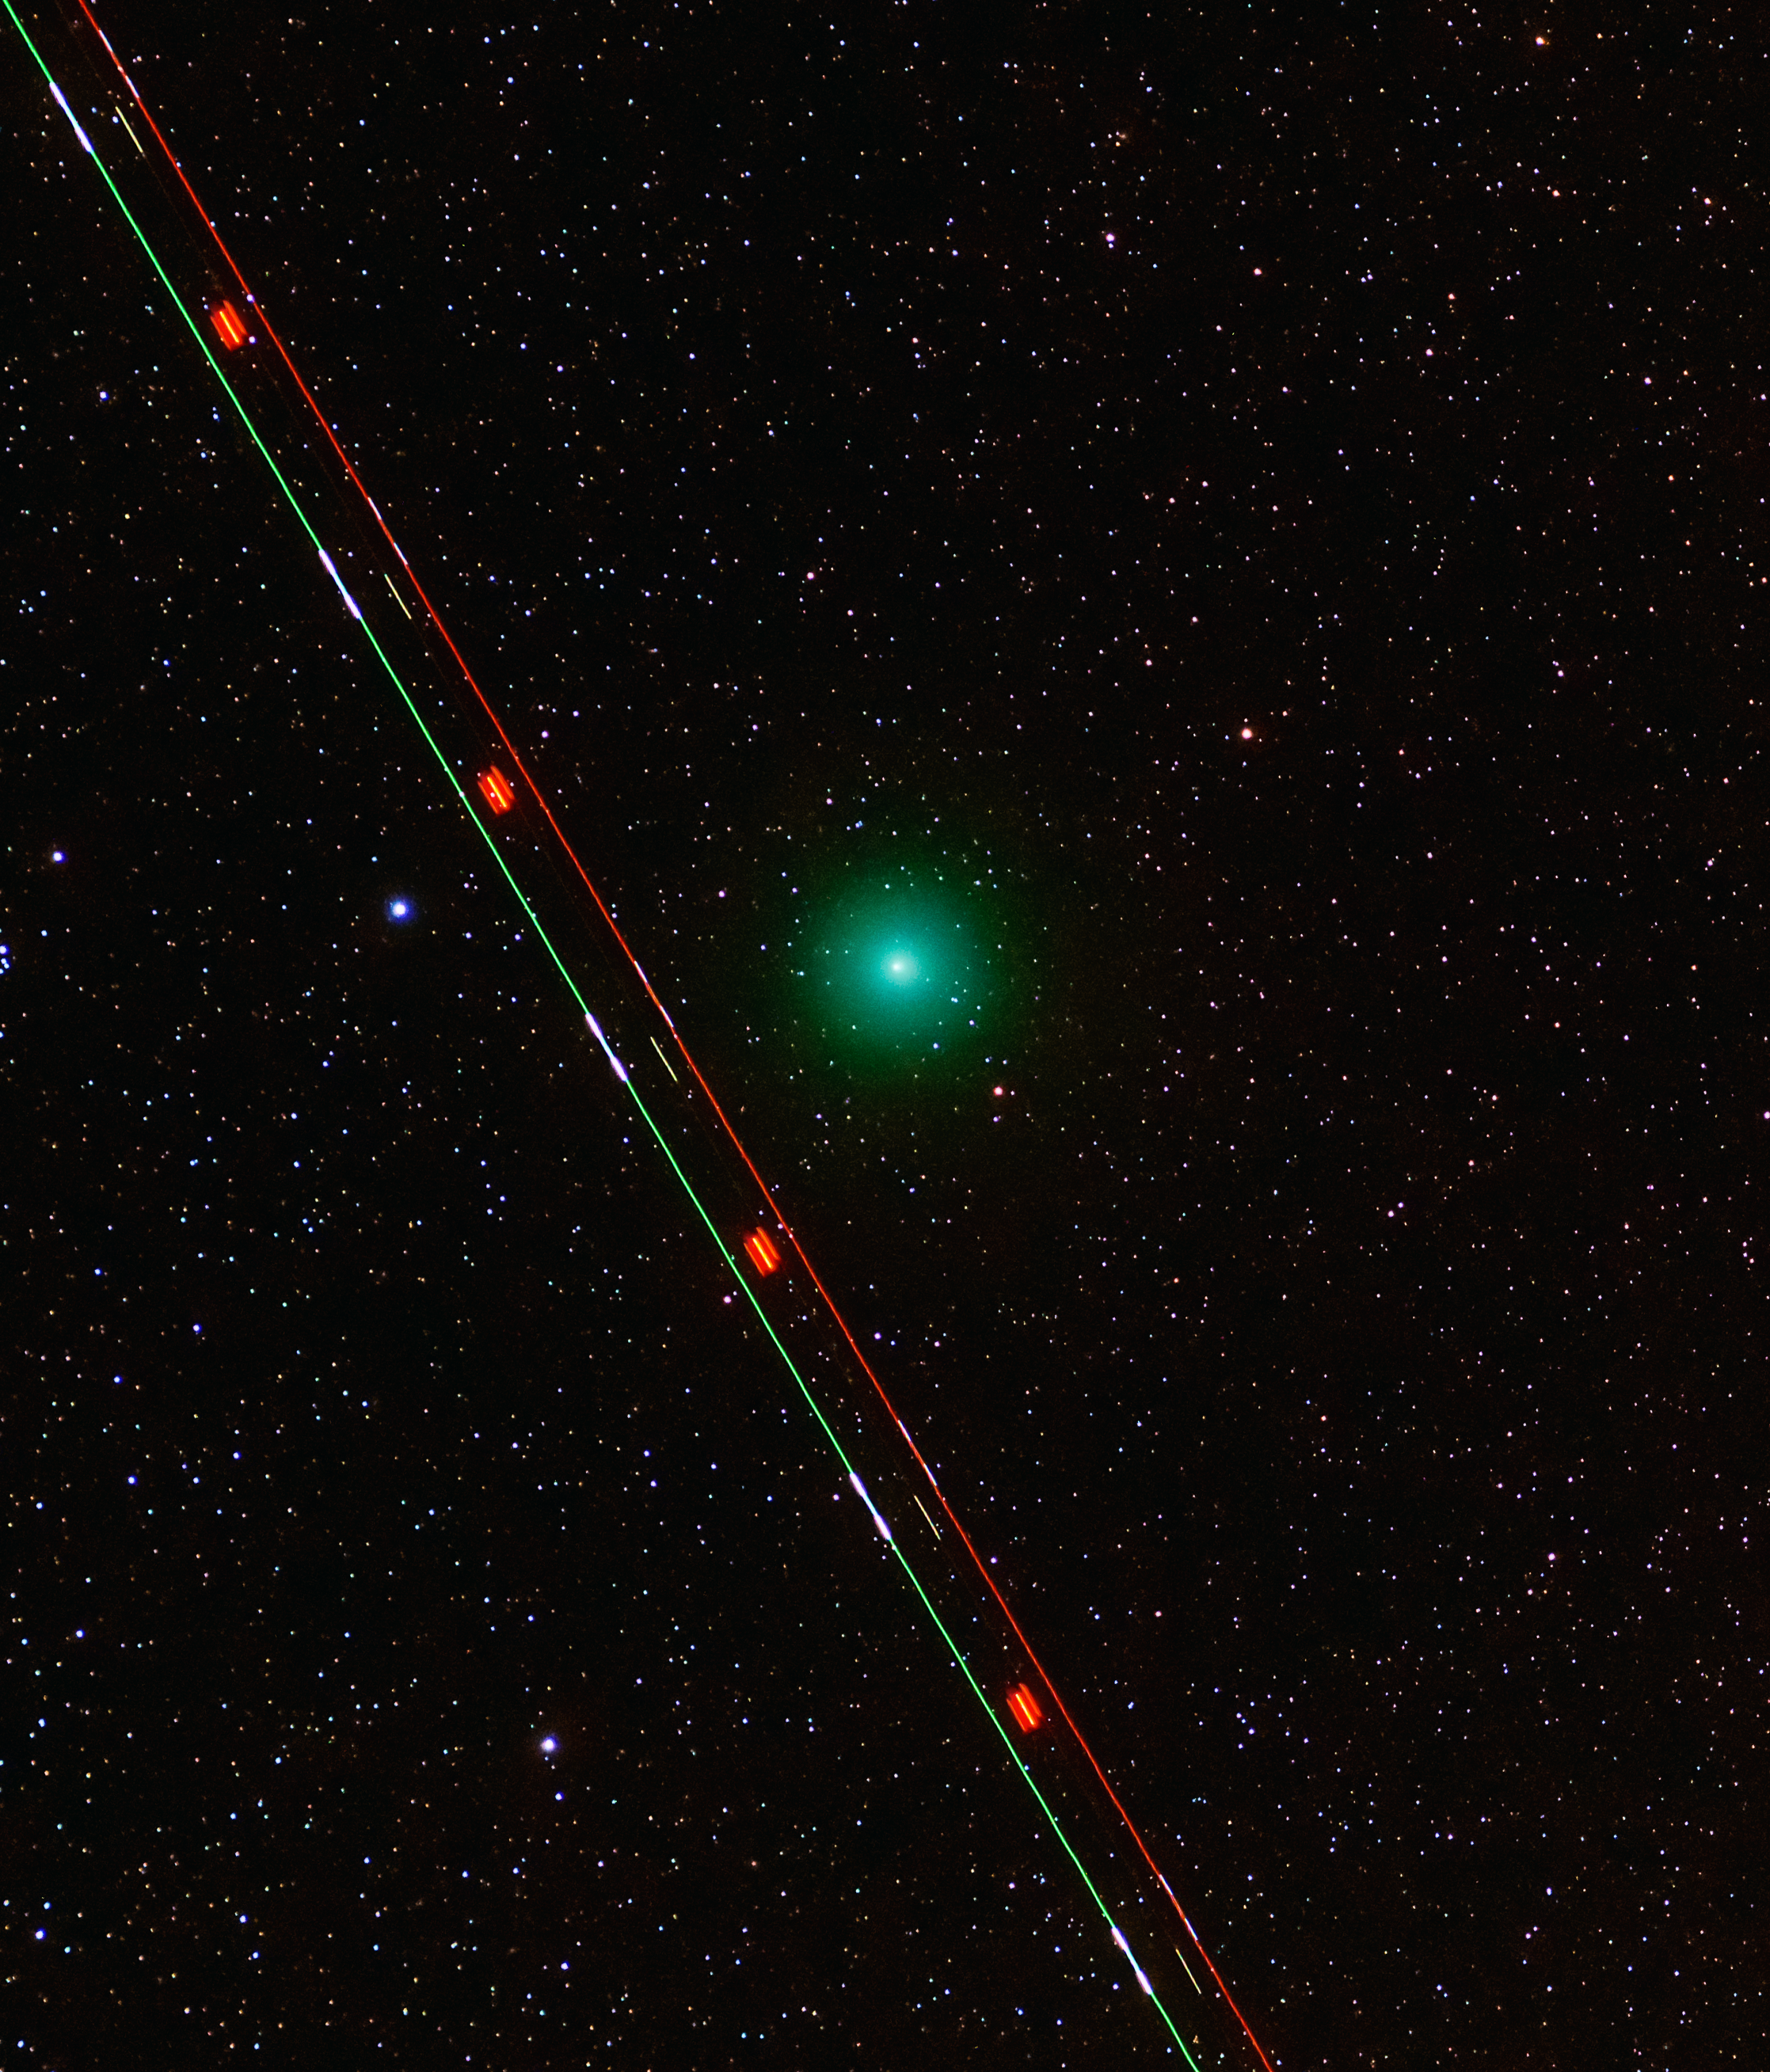

Comet 46P/Wirtanen

Comet 46P/Wirtanen and a commercial plane over Paranal Observatory.

Credit: G. Hüdepohl (atacamaphoto.com)/ESO